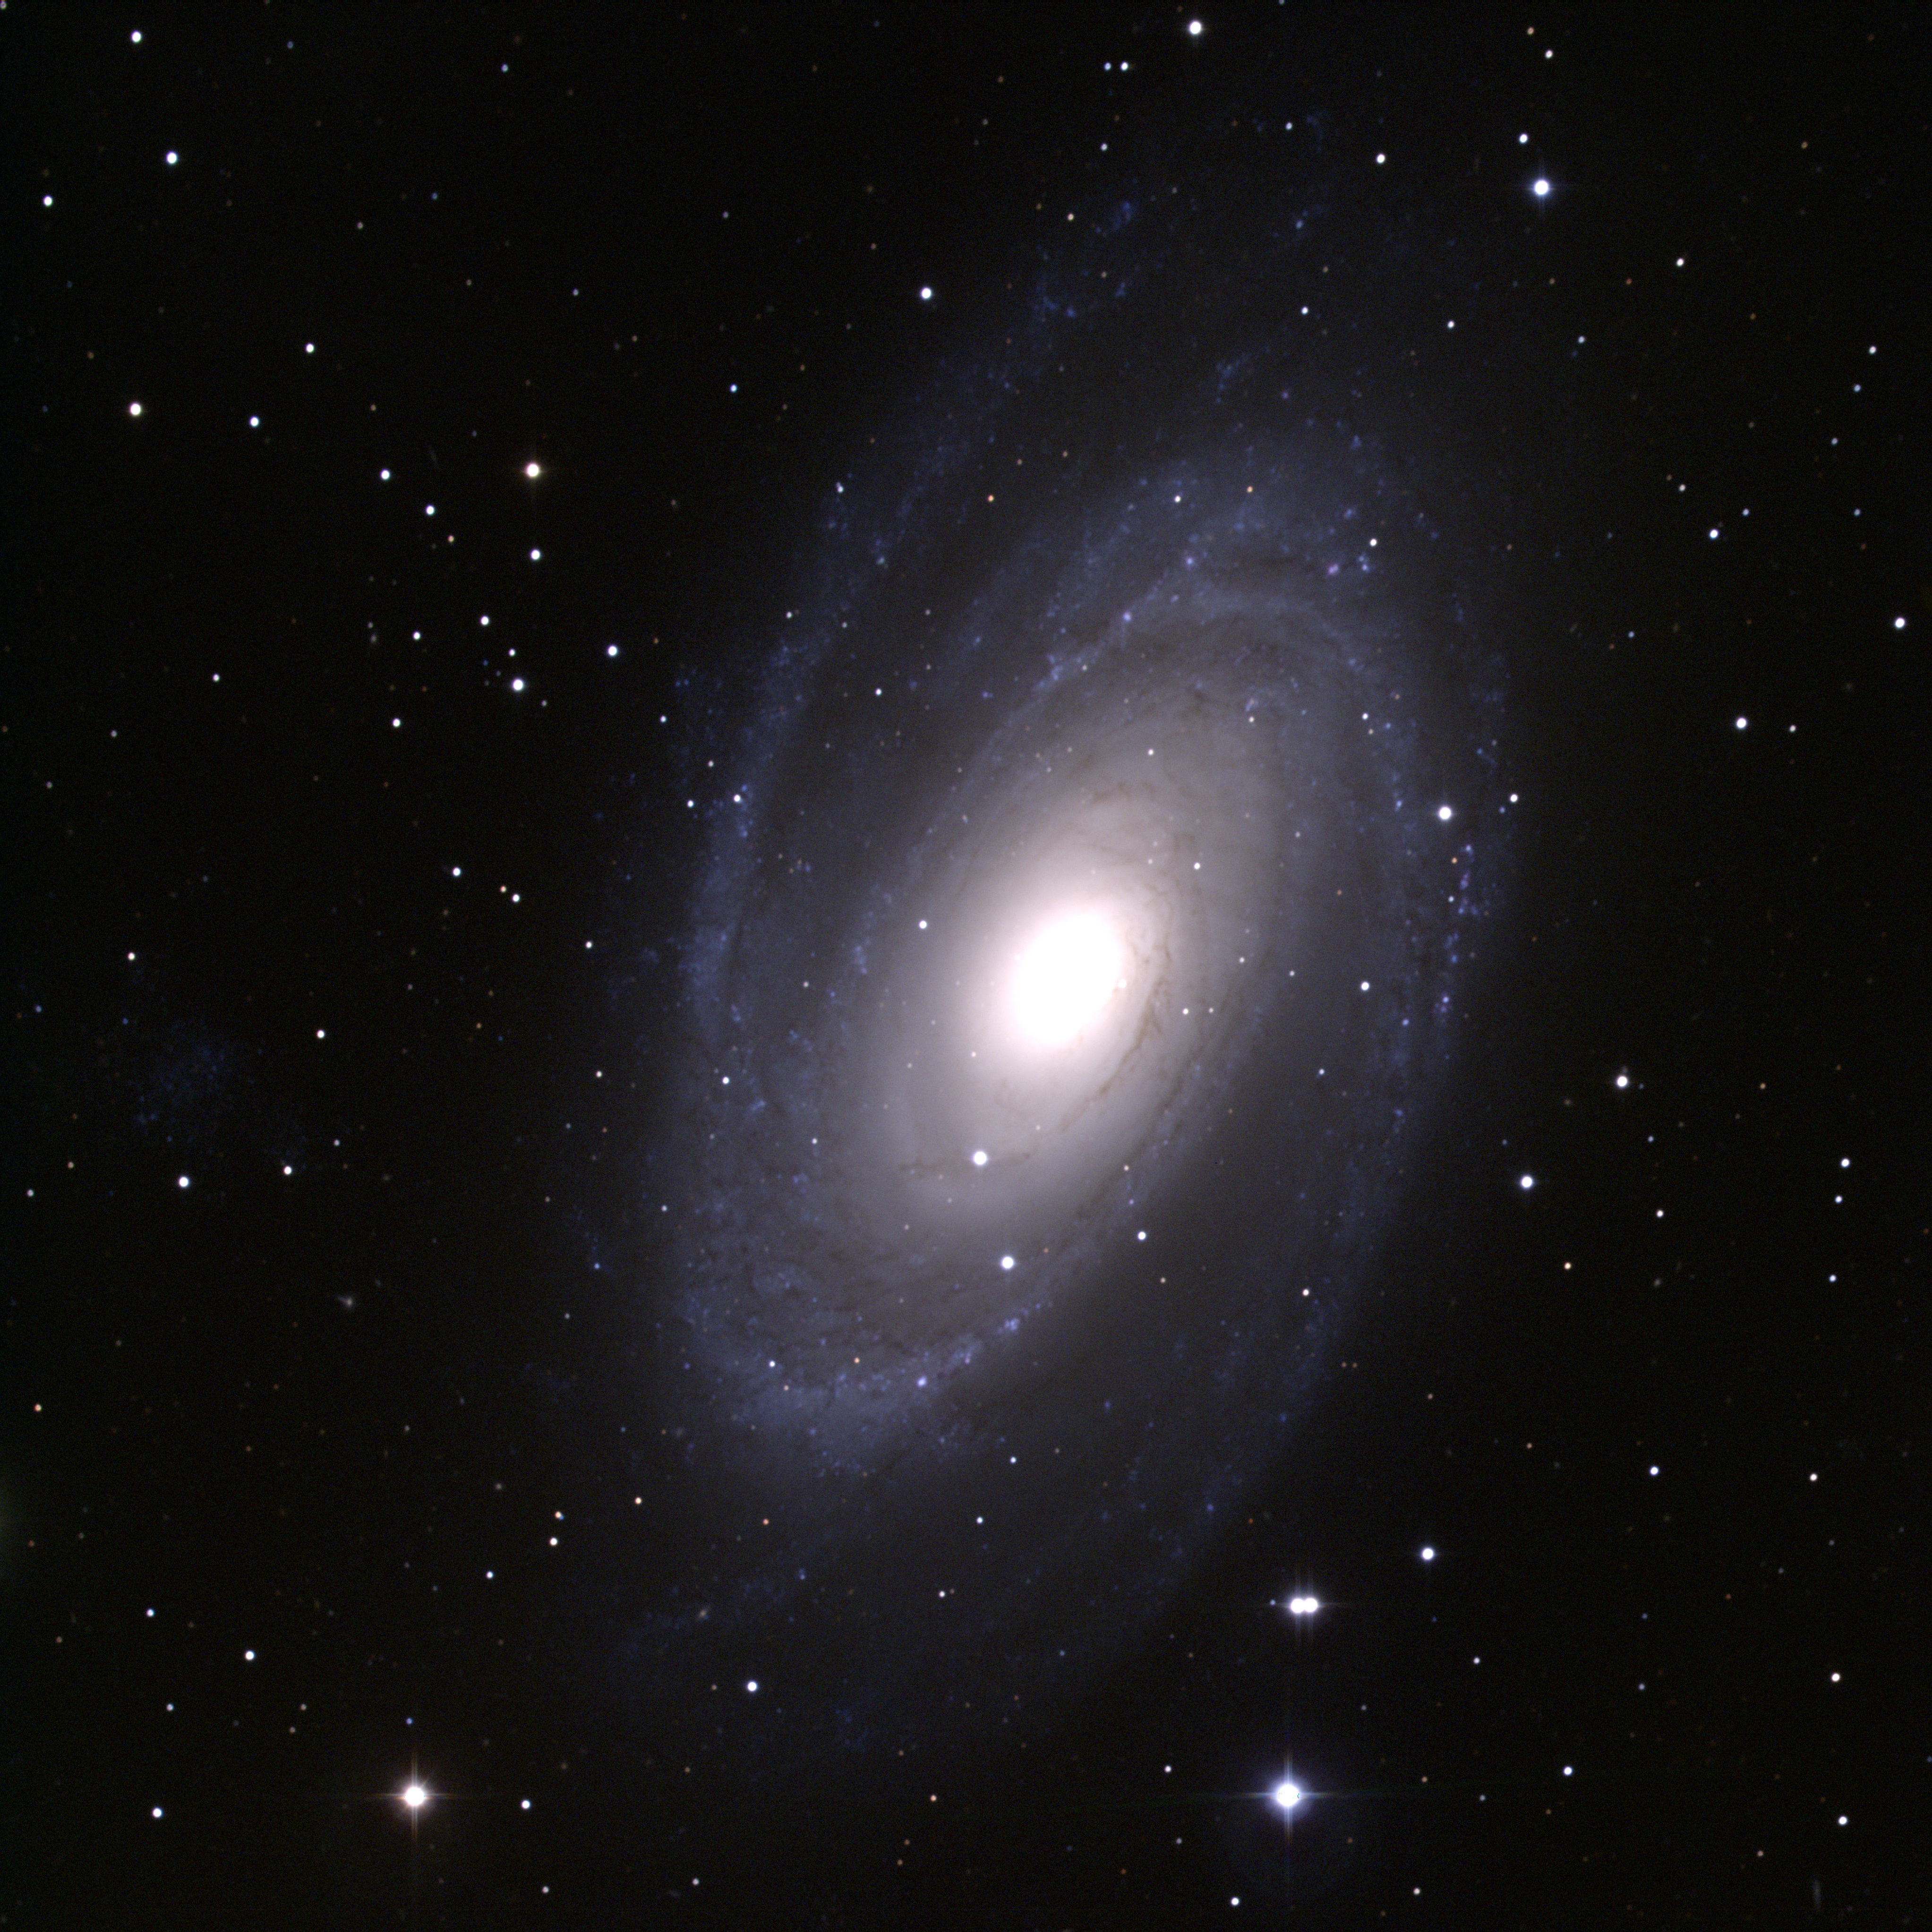

M81, NGC 3031

M81, a type Sb spiral galaxy in the constellation Ursa Major. This composite color image was created from CCD observations made at the Kitt Peak National Observatory's 0.9-meter telescope in late December 1994.

Credit: N.A.Sharp/NOIRLab/NSF/AURA/